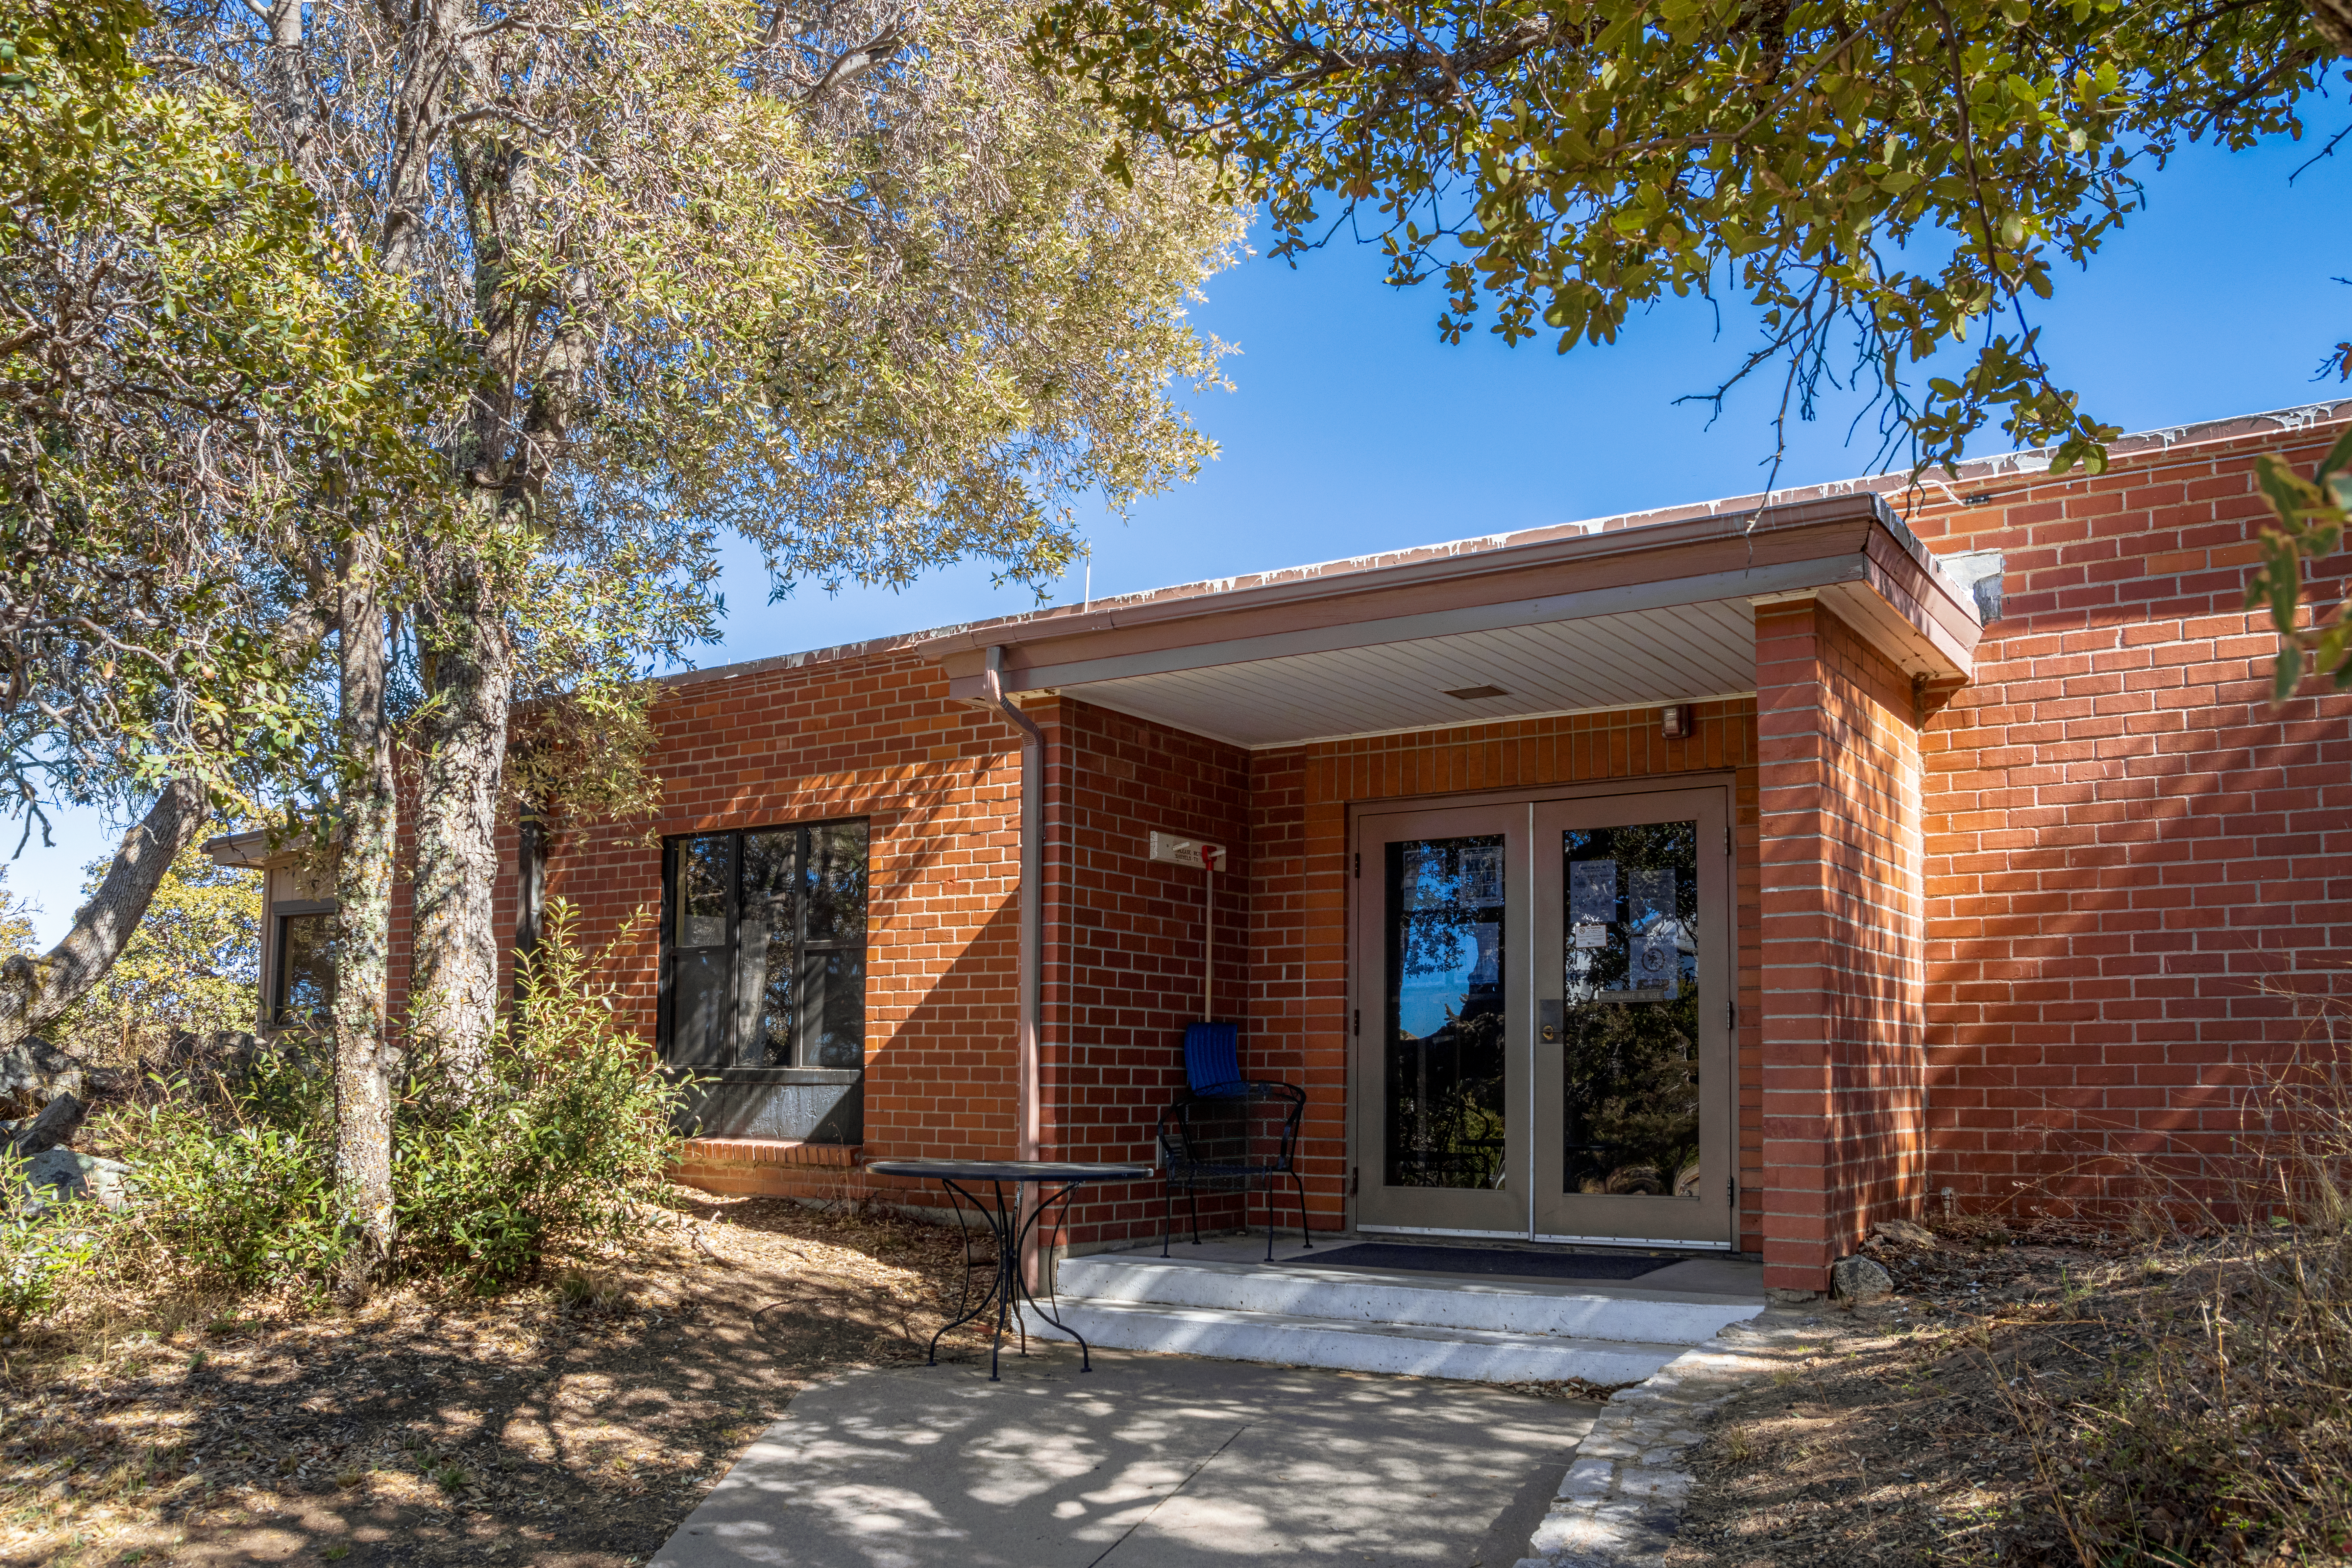

Kitt Peak Cafeteria Entrance

The entrance to the cafeteria on Kitt Peak National Observatory in Arizona.

Credit: KPNO/NOIRLab/NSF/AURA/T. Matsopoulos